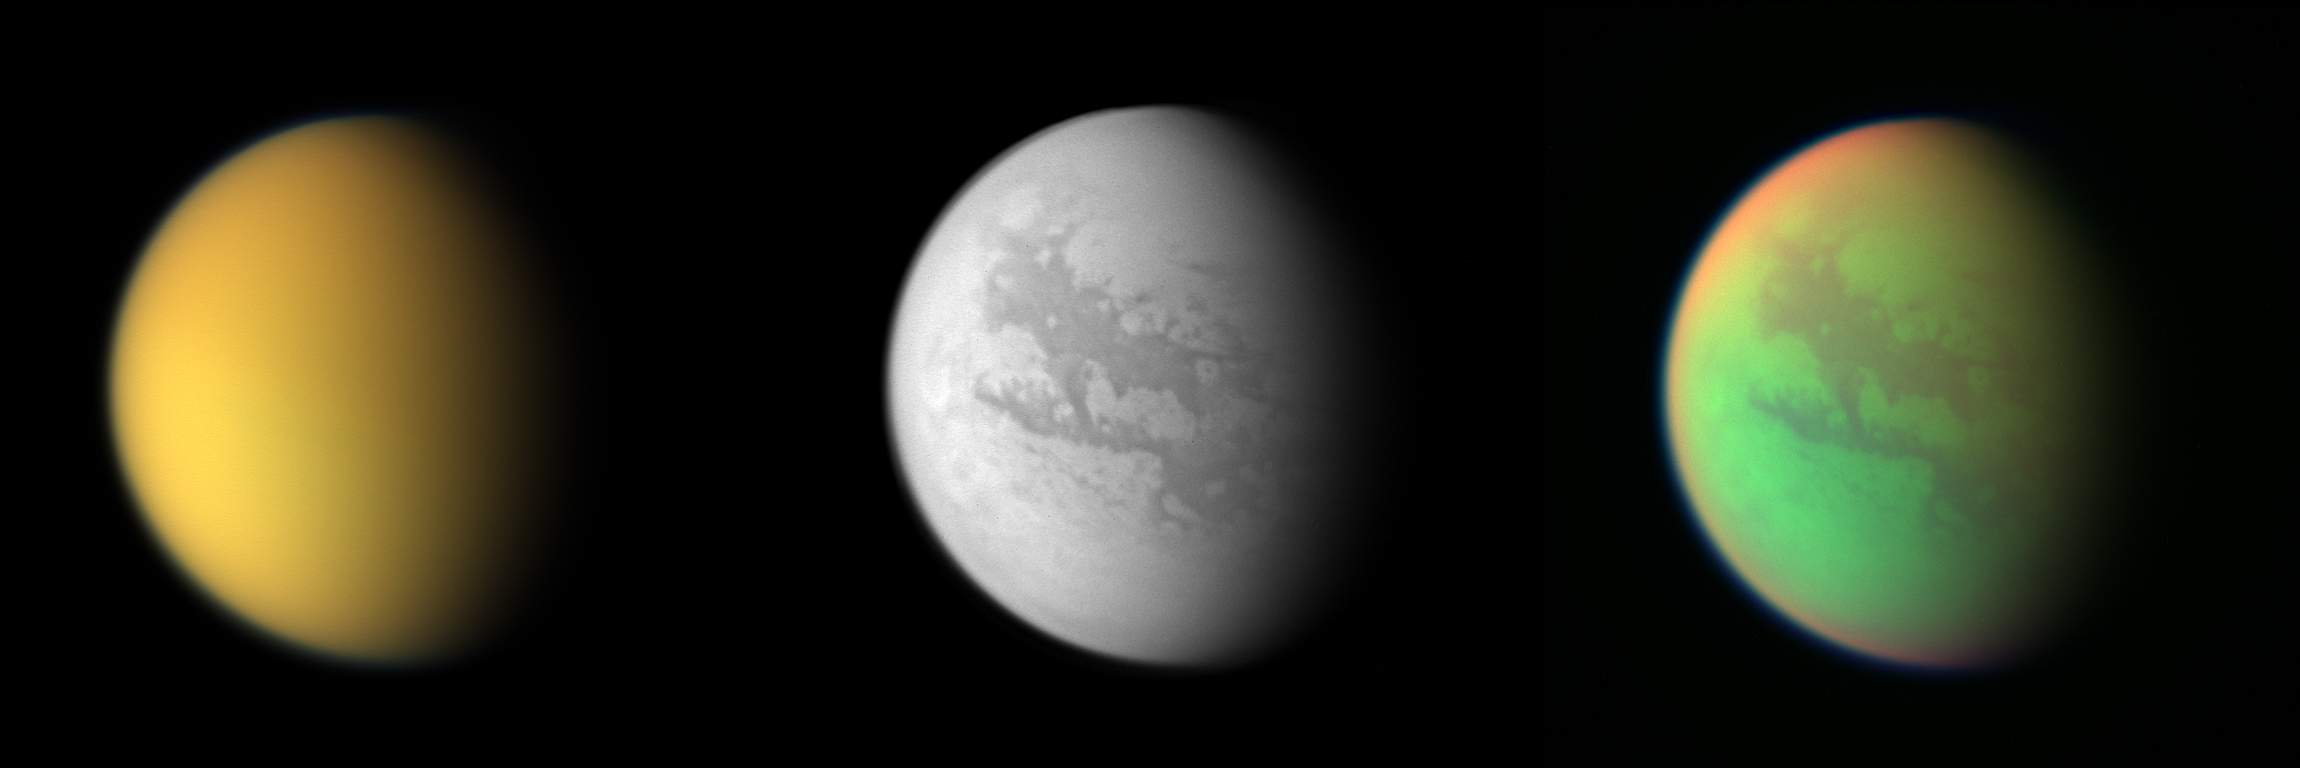

Titan Atmosphere Composite

Three views of Titan from the Cassini spacecraft. The first image, a natural color composite, is a combination of images taken through three filters that are sensitive to red, green and violet light. The second, monochrome view shows what Titan looks like at 938 nanometers, a near-infrared wavelength that allows Cassini to see through the hazy atmosphere and down to the surface. The third view, which is a false-color composite, was created by combining two infrared images (taken at 938 and 889 nanometers) with a visible light image (taken at 420 nanometers).

Credit: NASA/JPL/Space Science Institute